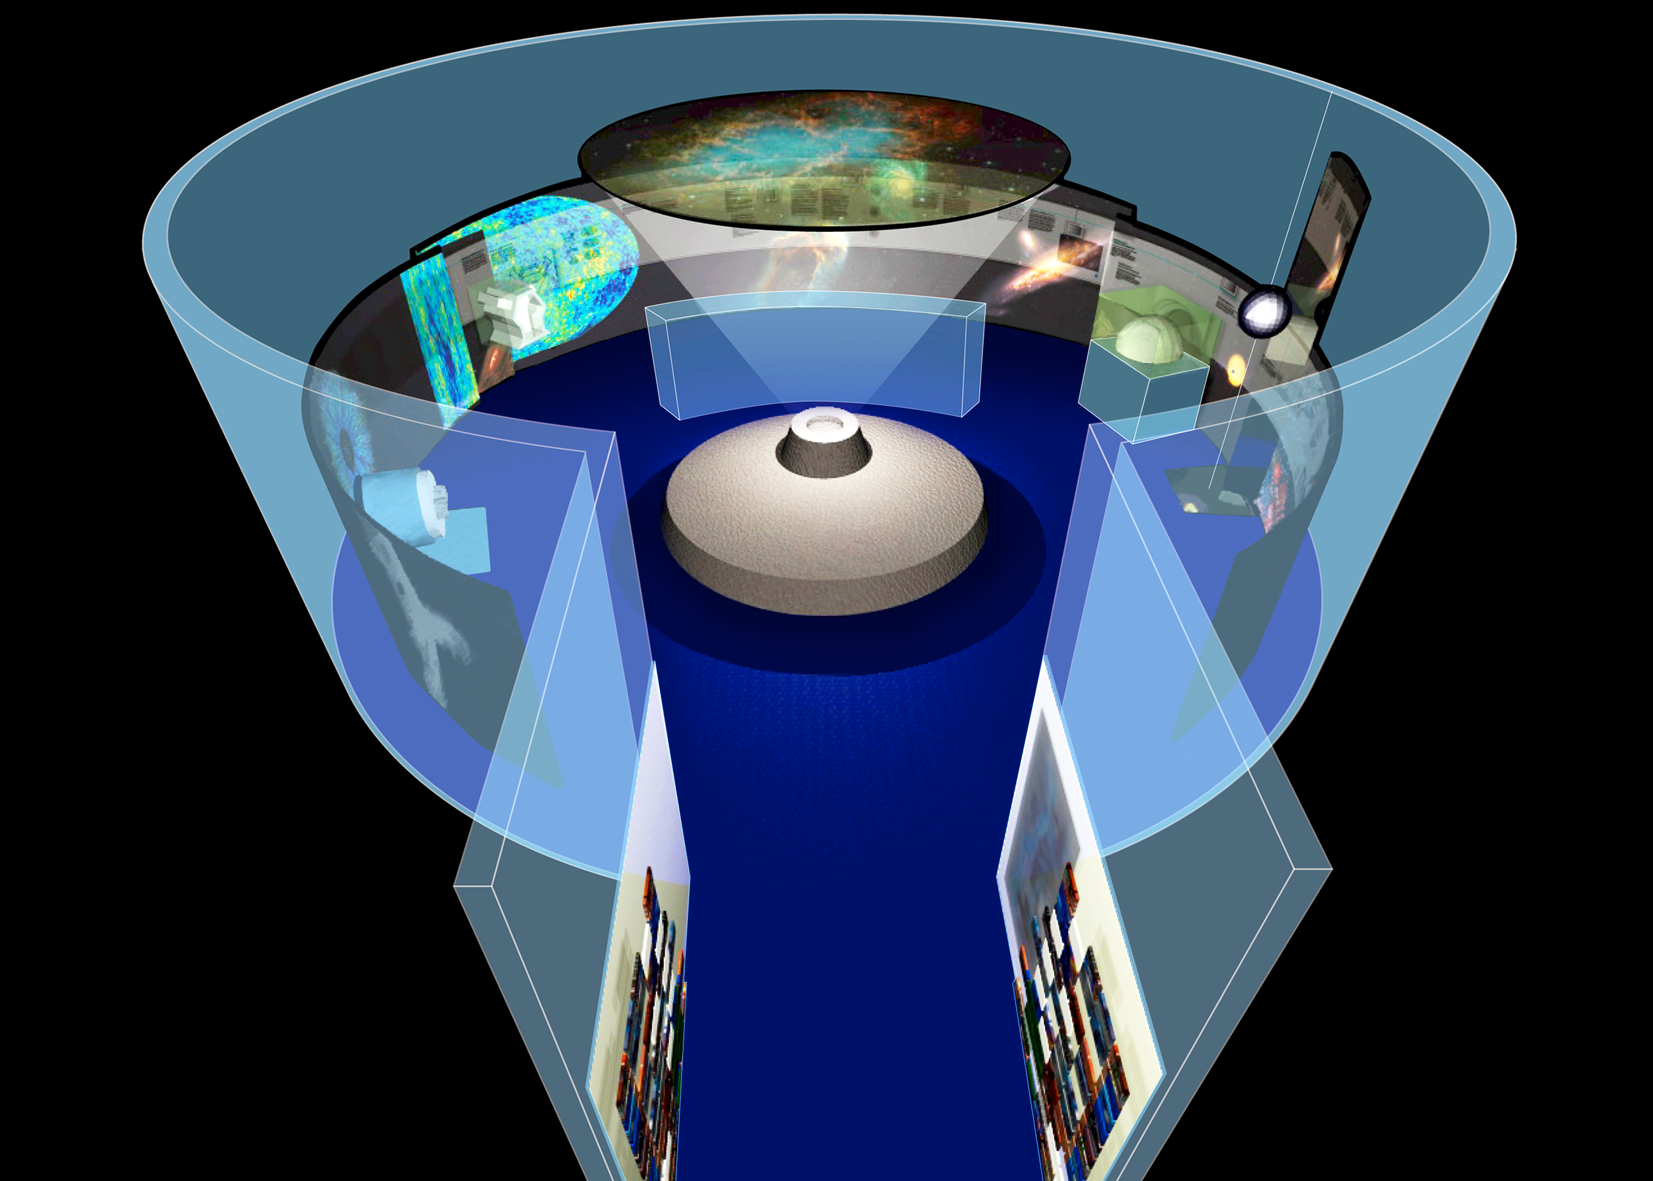

Exhibition at the Deutsches Museum in Munich

Artist conception of the layout of a new Cosmic Evolution exhibition shown from 9 December 2009 at the world-renowned Deutsches Museum in Munich. There, visitors will be able to embark on the ultimate journey through time. A perfect grand finale to the International Year of Astronomy 2009, the exhibition is the result of a cooperation involving five local research institutions, including ESO, and is set for a two-year run. Weaving together astronomy, astro-, nuclear and particle physics, the exhibition offers a comprehensive view of cosmic history, which includes multimedia presentations of cutting-edge research. Hands-on experiments allow visitors to unravel the mysteries of the cosmic background radiation — the electromagnetic echo of the Big Bang, discover the crucial role of dark matter, and find out about the origin of elements such as oxygen, iron and gold that we take for granted on Earth.

Credit: Die Werft/ESO